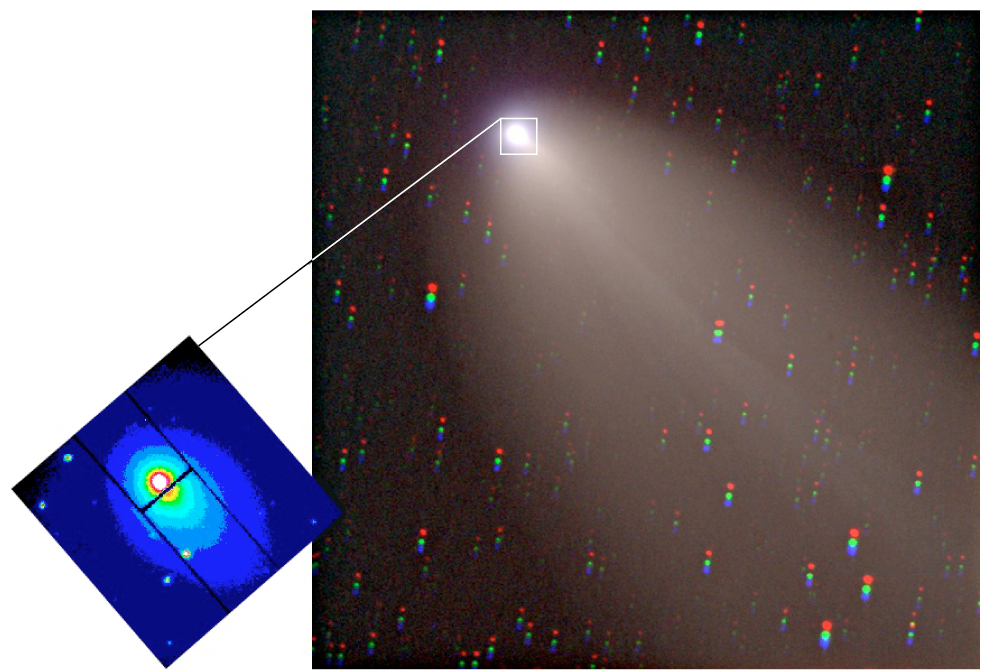

Comet LINEAR (C/2000 WM1)

Image of Comet LINEAR (C/2000 WM1) with the UVES slit viewer image. The colour composite in the large frame (sky field: 16 x 16 square arcmin) was obtained by Gordon Garradd (Loomberah, NSW, Australia, loomberah@ozemail.com.au). The UVES slit viewer photo (small frame; 40 x 40 square arcsec) is a false-colour image taken in the (red) R-band with UVES+KUEYEN on March 22, 2002; it shows the position of the narrow spectrograph slit (0.45 arcsec wide and 8 arcsec long) crossing the inner coma and through which the comet's light was captured to produce high-resolution spectra. The slit has been offset from the center of light to reduce contamination from solar light reflected off dust particles in the comet's coma - there is most dust near the nucleus.

Credit: G. Garradd/ESO